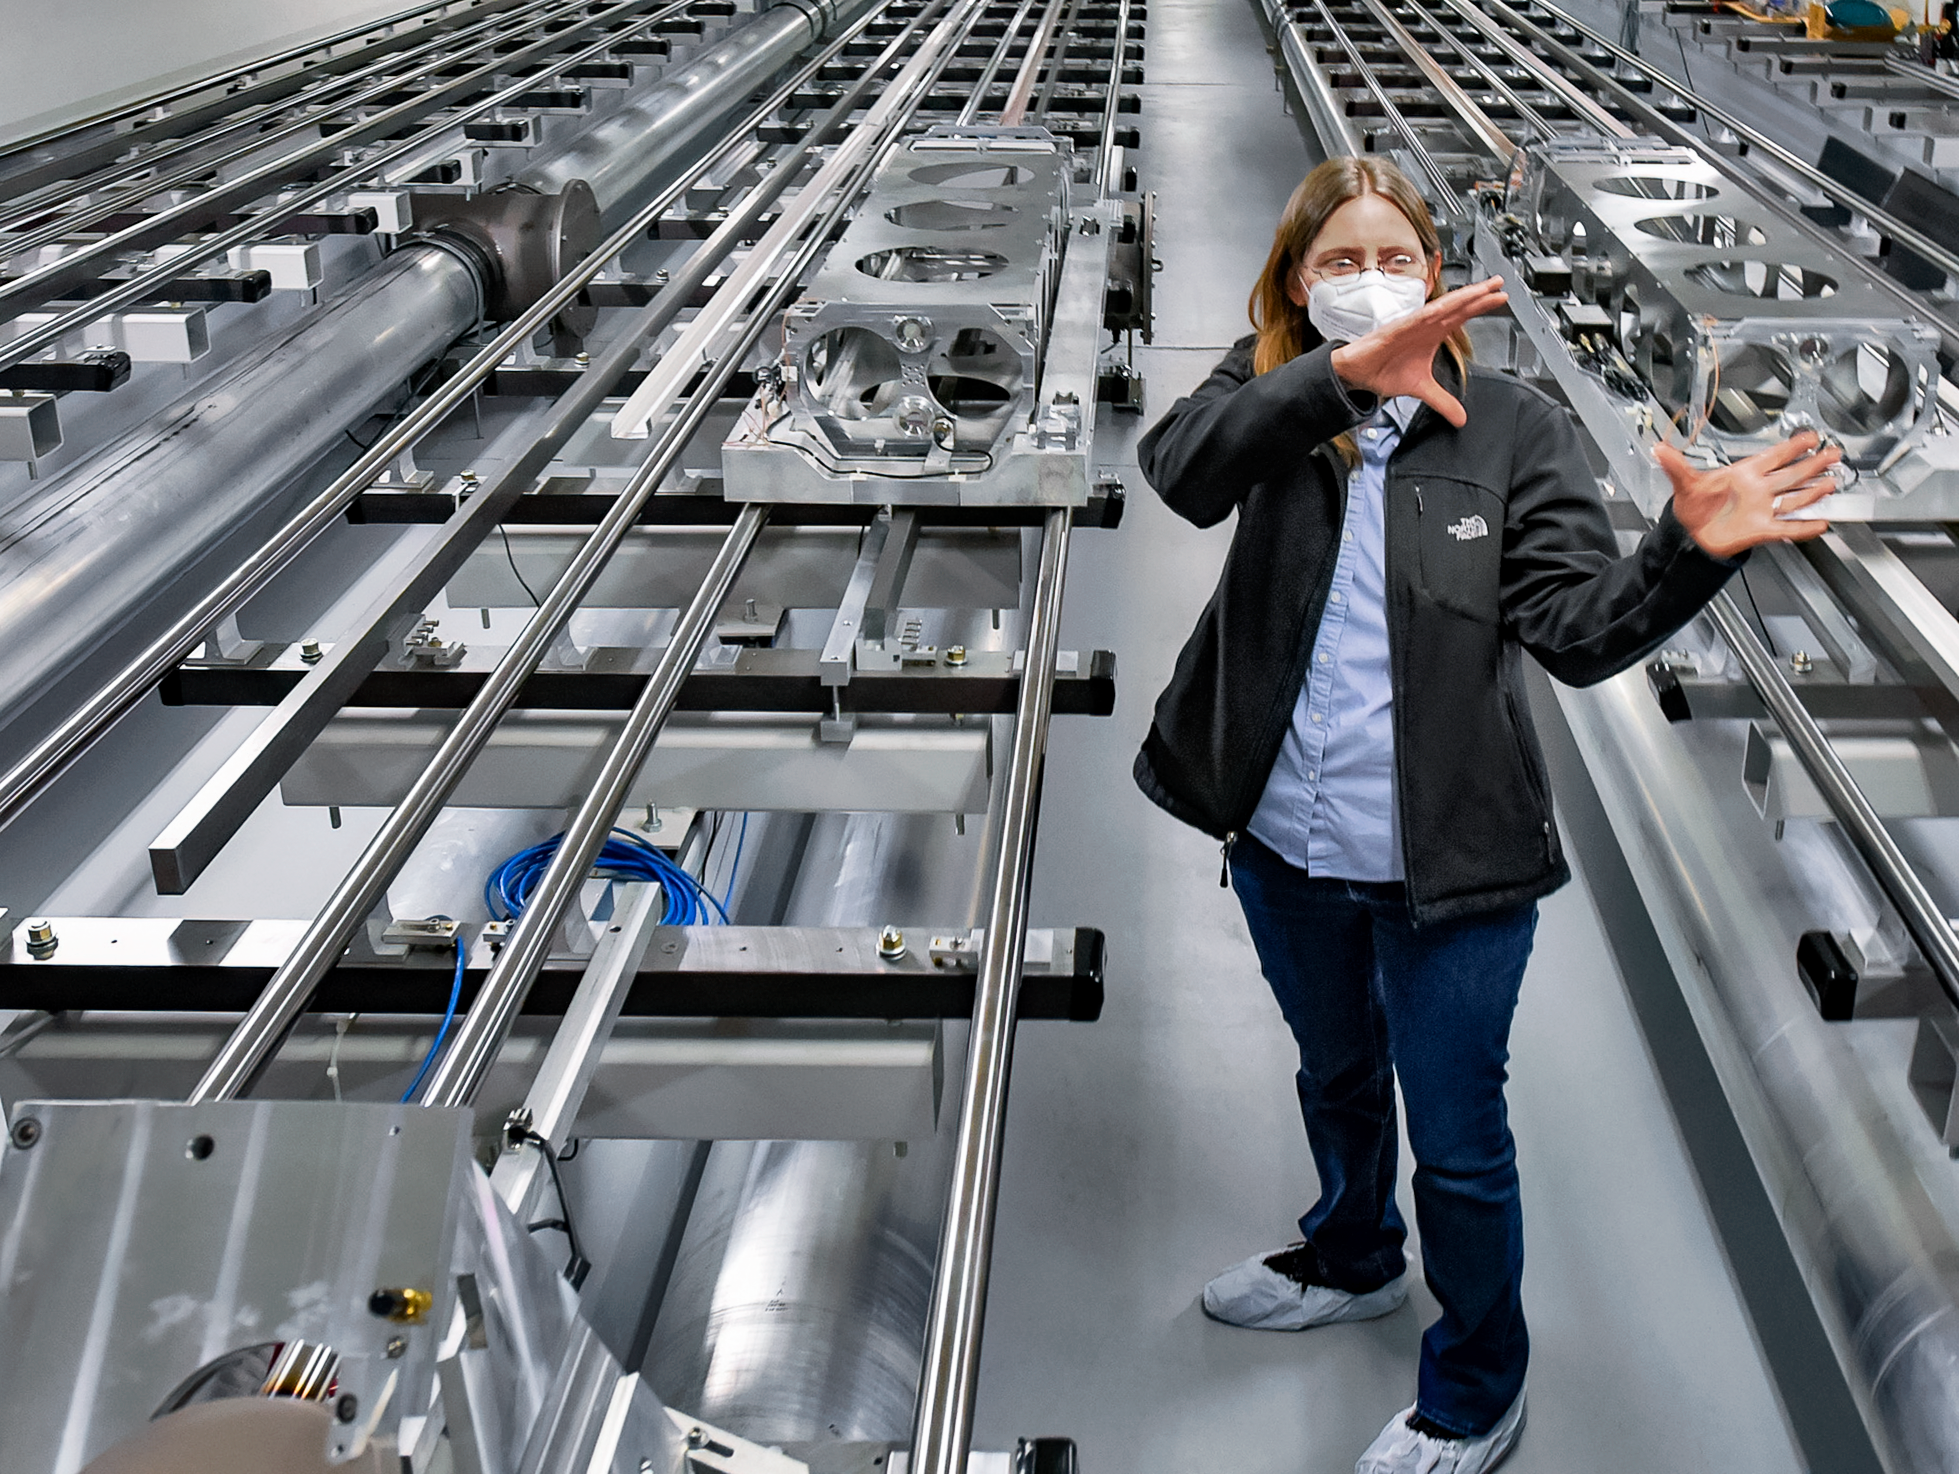

CHARA

The CHARA (Center for High Angular Resolution Astronomy) array is an optical interferometer located on Mount Wilson in California. The array consists of six 1-meter (40-inch) telescopes operating as an astronomical interferometer.

Credit: NOIRLab/NSF/AURA